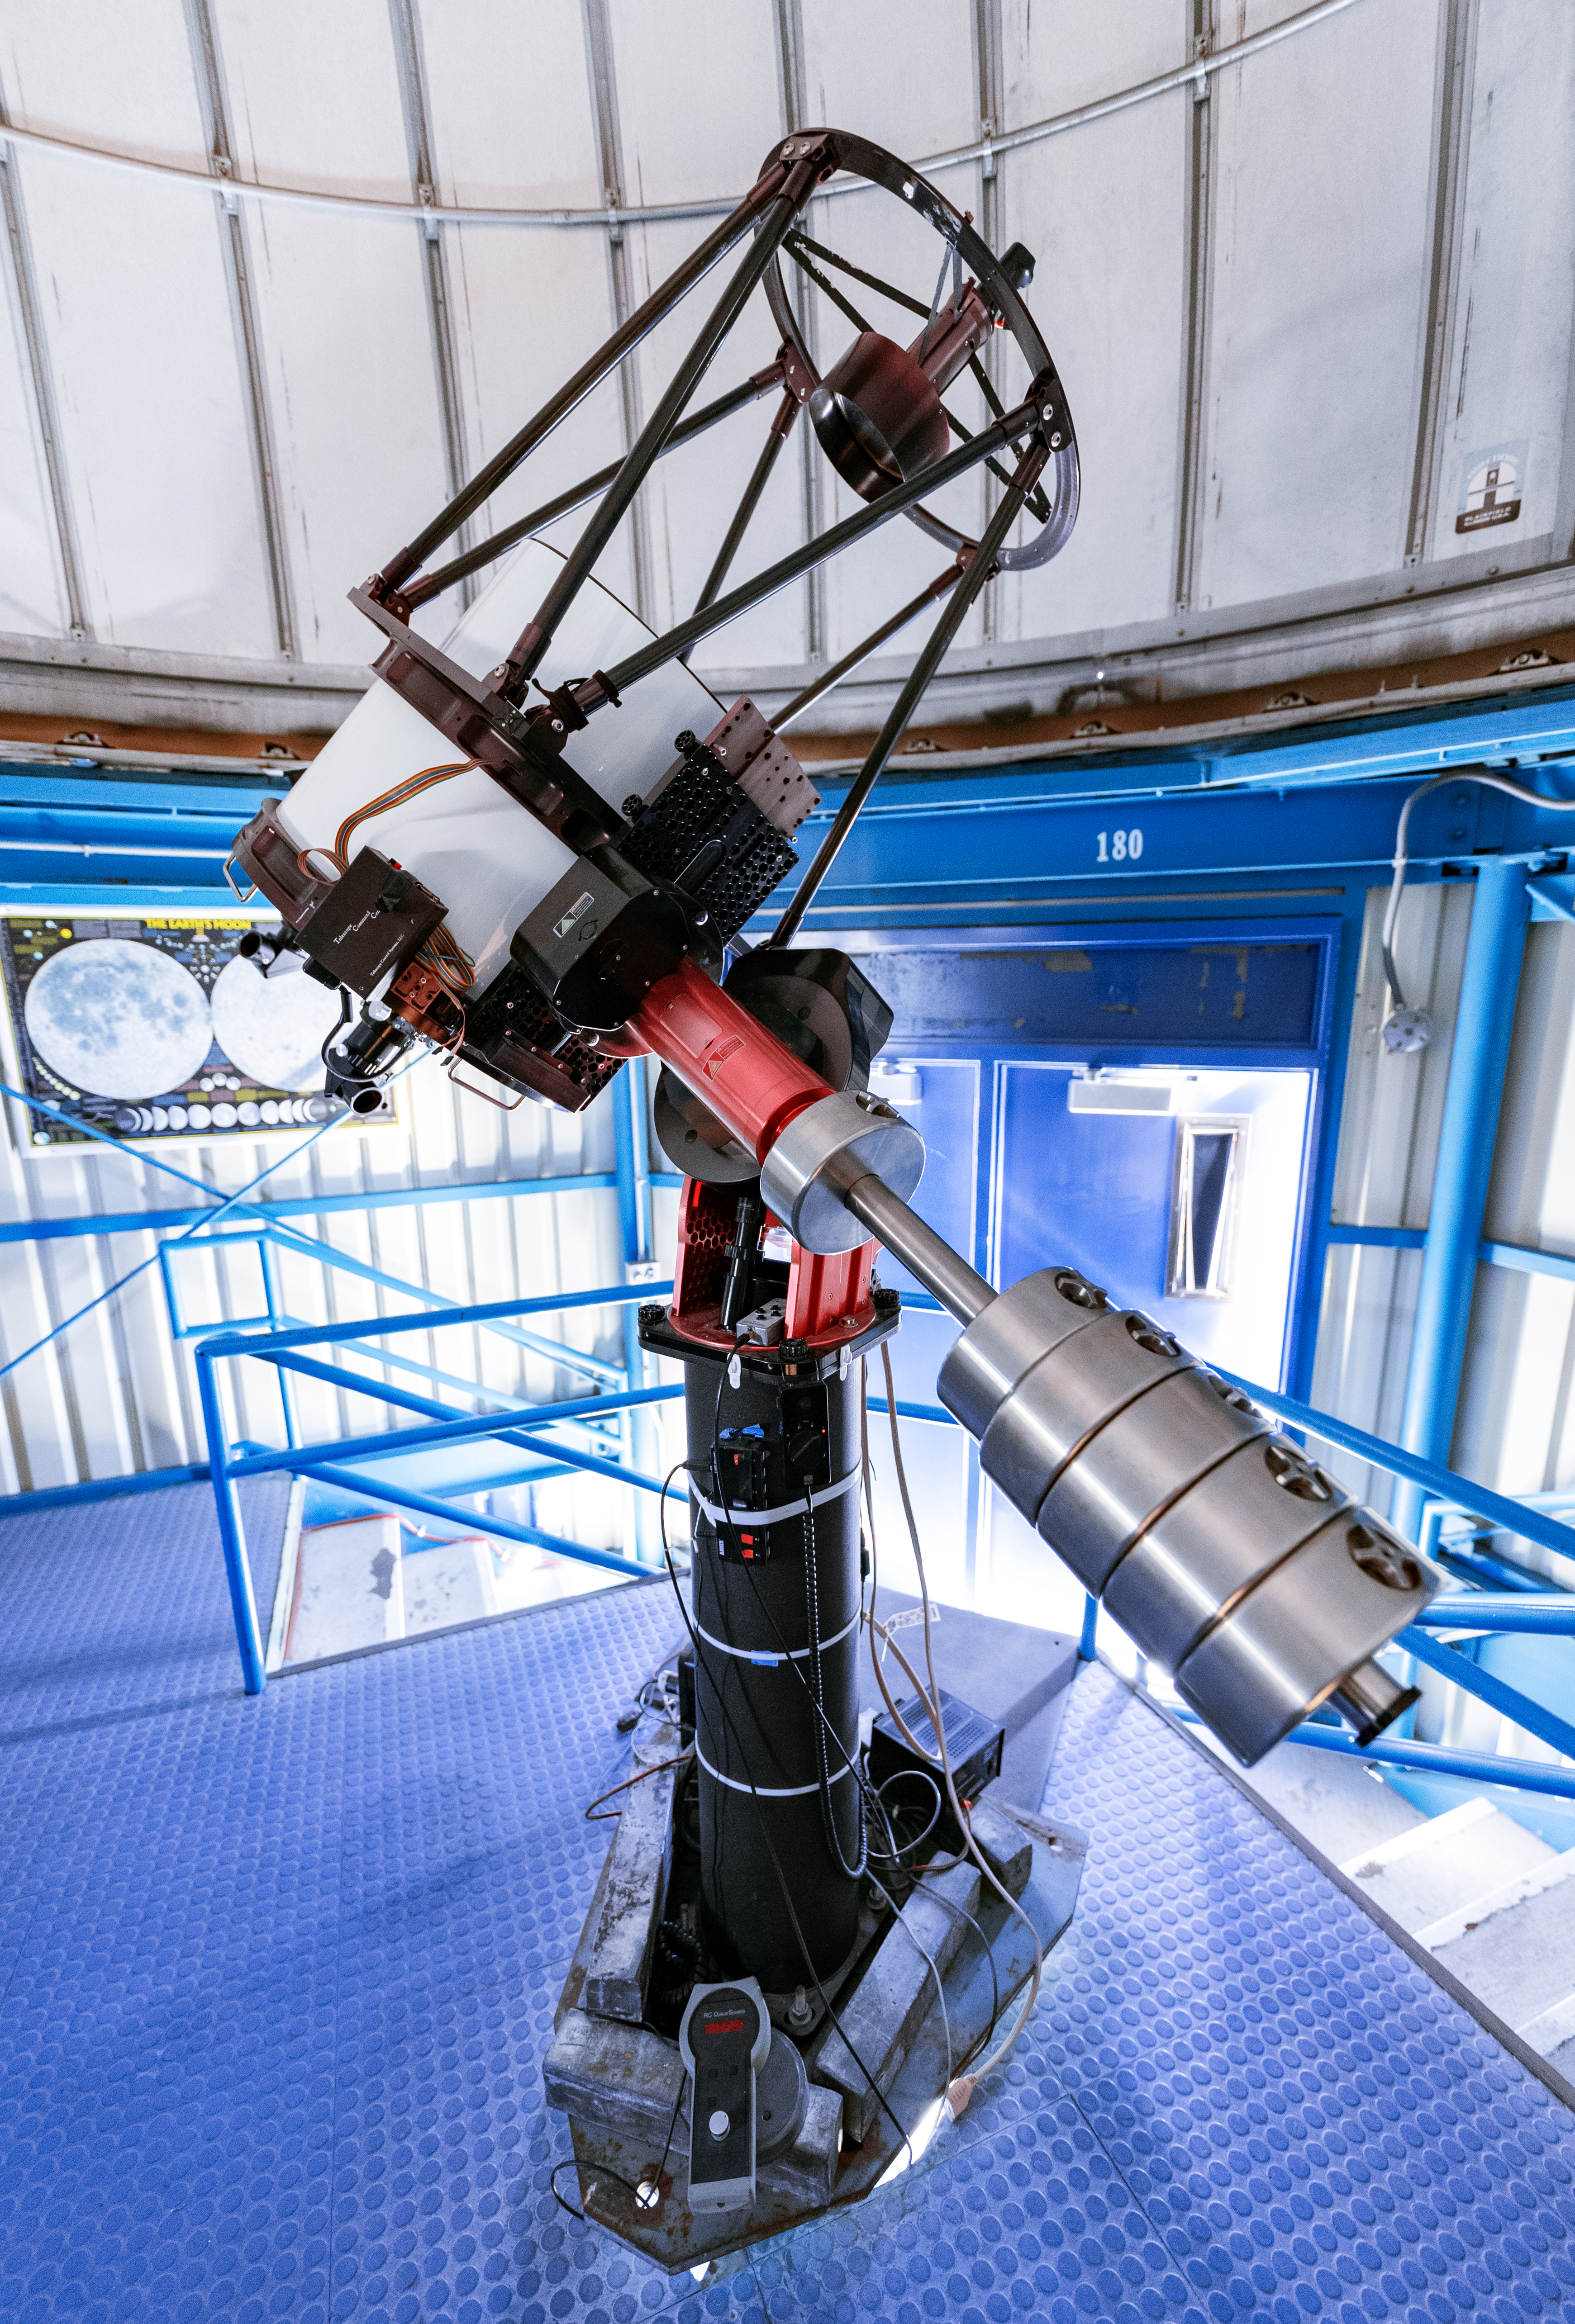

Visitor Center Dome with 0.5-meter Telescope

An up close look at the Visitor Center 0.5-meter Telescope before it was moved to the Roll Off Roof Observatory on Kitt Peak National Observatory in Arizona.

Credit: KPNO/NOIRLab/NSF/AURA/T. Slovinský